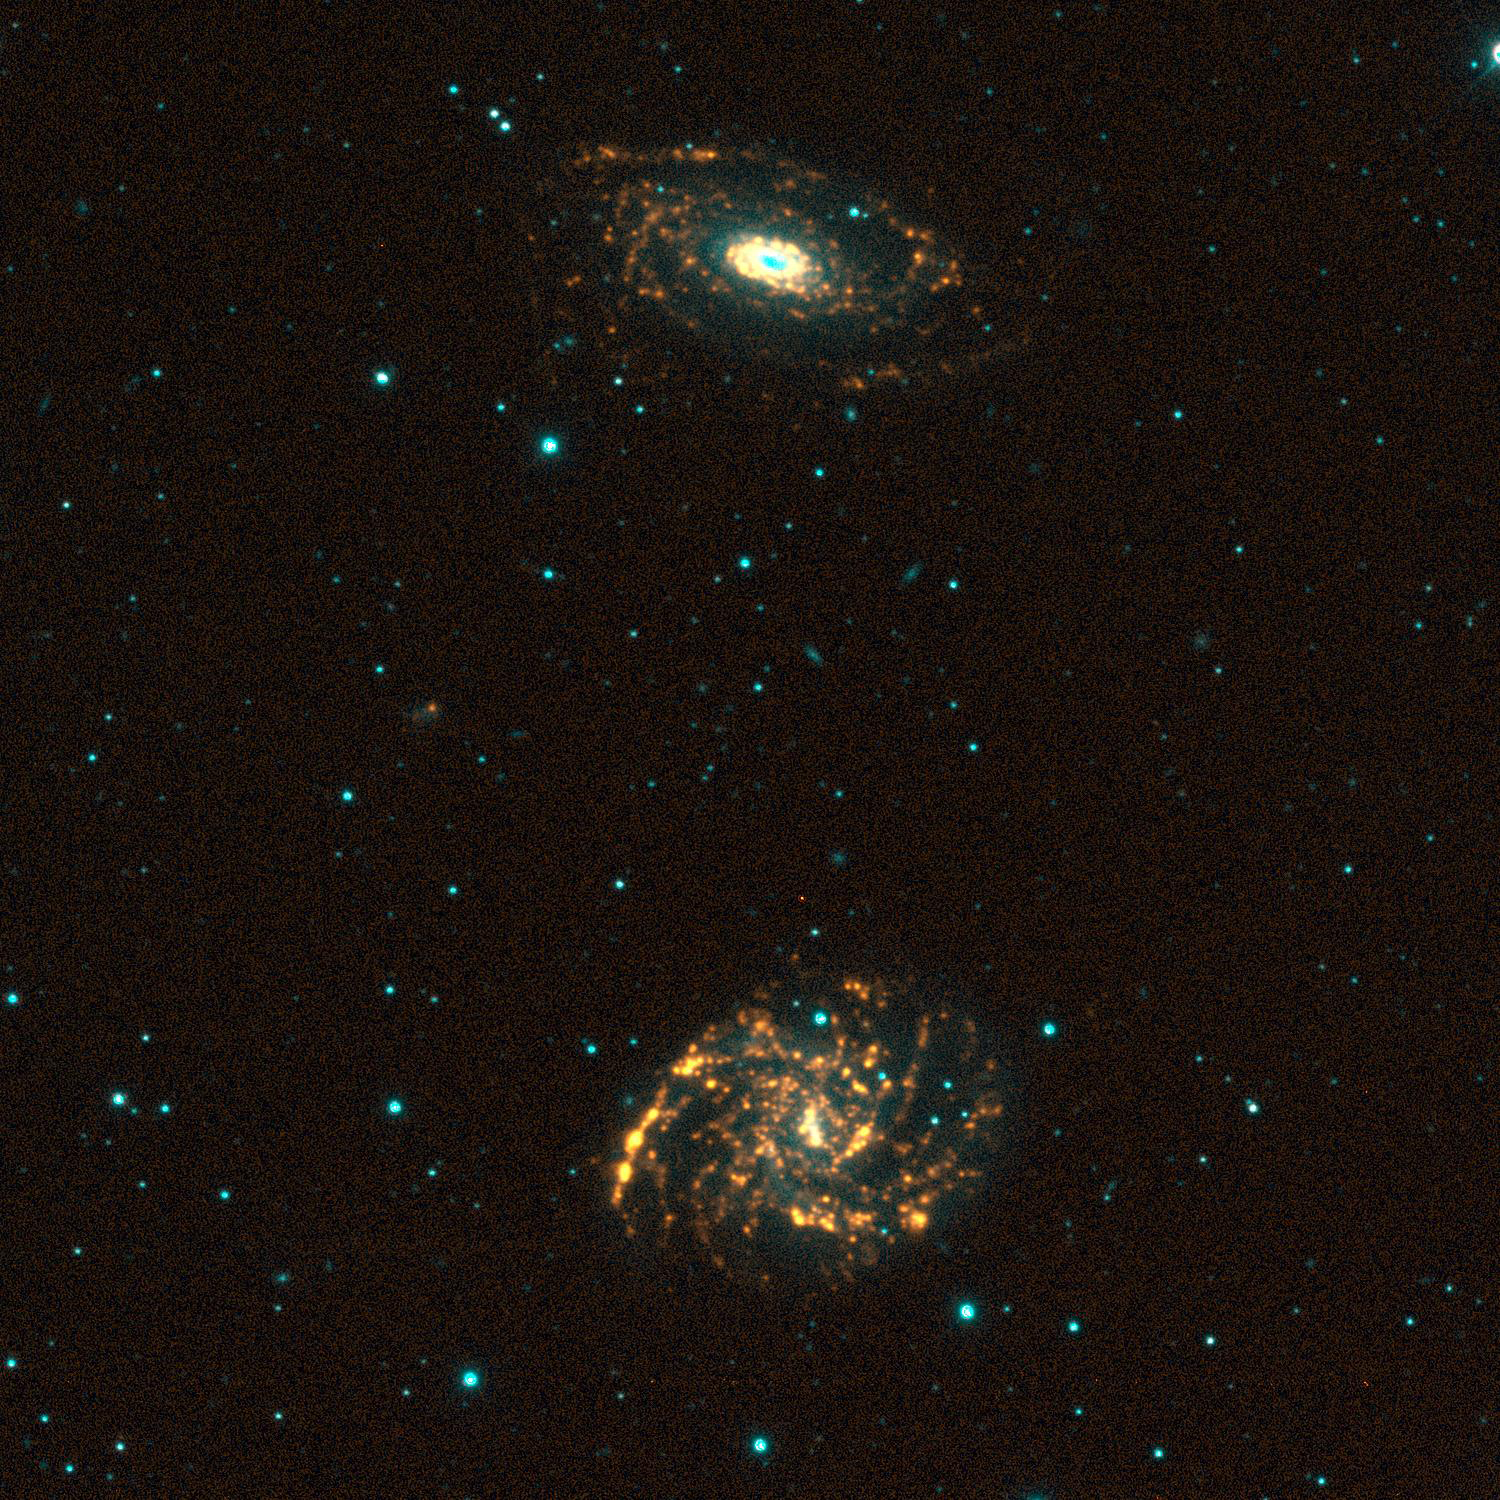

NGC 7125/6, SINGG Survey

Gas-rich galaxies display a wide range of structures and properties, but one thing they all seem to have are some newly formed stars. Images from the Survey for Ionization in Neutral Gas Galaxies (SINGG), an NOAO Survey Program (obtained with the CTIO 1.5m telescope), are designed to highlight areas of star formation in gas rich galaxies. The SINGG images are particularly good for finding companion galaxies. In this image we see the very obvious (and spectacular) interacting pair NGC7125/NGC7126. In addition we see a faint dwarf galaxy in the same system. It is between the two galaxies and offset to the left (East). Whereas the two spirals have hundreds of HII regions (the yellow to red dots), the dwarf has only two. The image is displayed so that stars have a cyan-blue appearance, while ionized hydrogen (H-alpha) emission appears orange-red to yellow. The H-alpha emission marks where the gas in the galaxies has been stripped of electrons, and is now recombining. It takes very hot O stars to ionize the gas; these stars have very short lifetimes (a few million years). As a result, red tones in these images typically mark the location of newly formed hot stars. Gerhardt Meurer of The Johns Hopkins University, Baltimore, MD, is the principal investigator for SINGG. For more information, see: http://sungg.pha.jhu.edu/

Credit: The SINGG Survey Team and NOIRLab/NSF/AURA